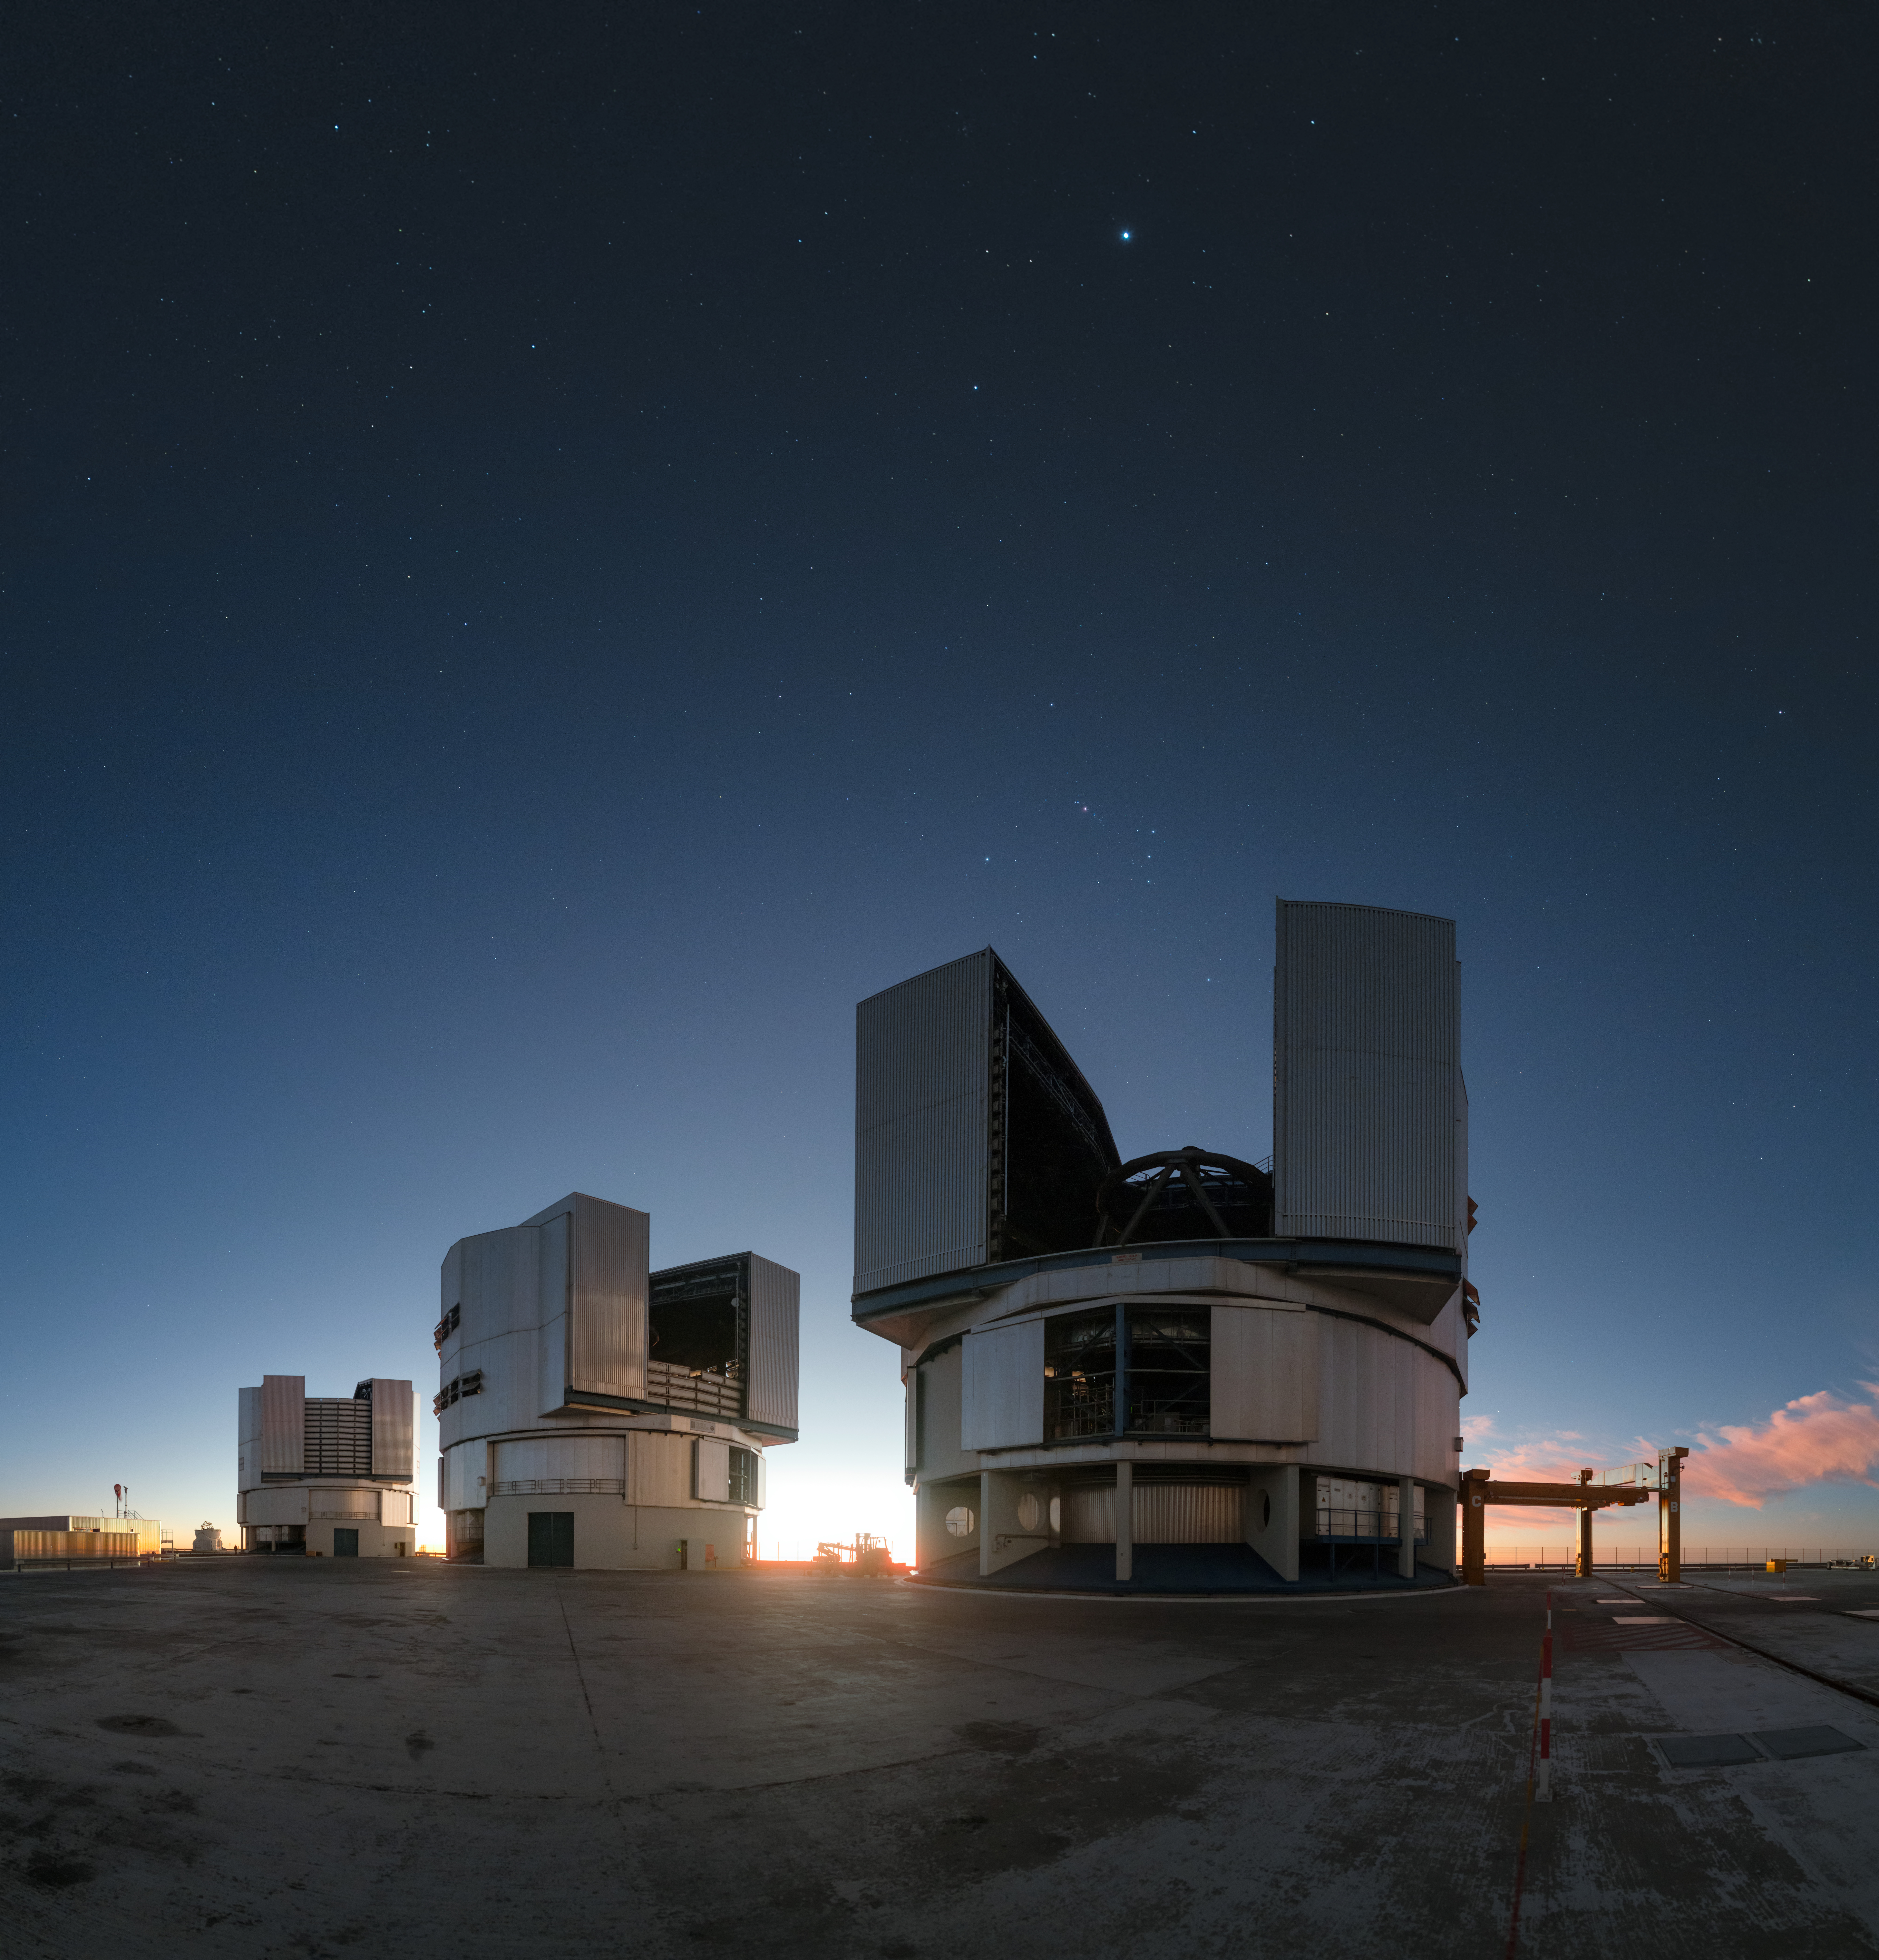

Sunset over Atacama

This outstanding picture taken in Chile’s Atacama Desert shows the Sun setting behind three of the four unit telescopes of ESO's Very Large Telescope (VLT). The prime observing conditions are due to the location of the observatory. At an altitude of 2600m, ESO’s Paranal Observatory is hosted in one of the driest areas in the world, with incredibly clear skies.

Taken only a dozen minutes after sunset, stars already scatter across the cloudless sky in this image. The bright star Sirius is visible, while the famous constellation of Orion, the hunter, hovers over the dome of the unit telescope in the foreground. As the darkness deepens, the starry skies will be revealed in more and more detail, until the conditions are perfect for world-leading science observations.

Credit: ESO/ P. Horalek